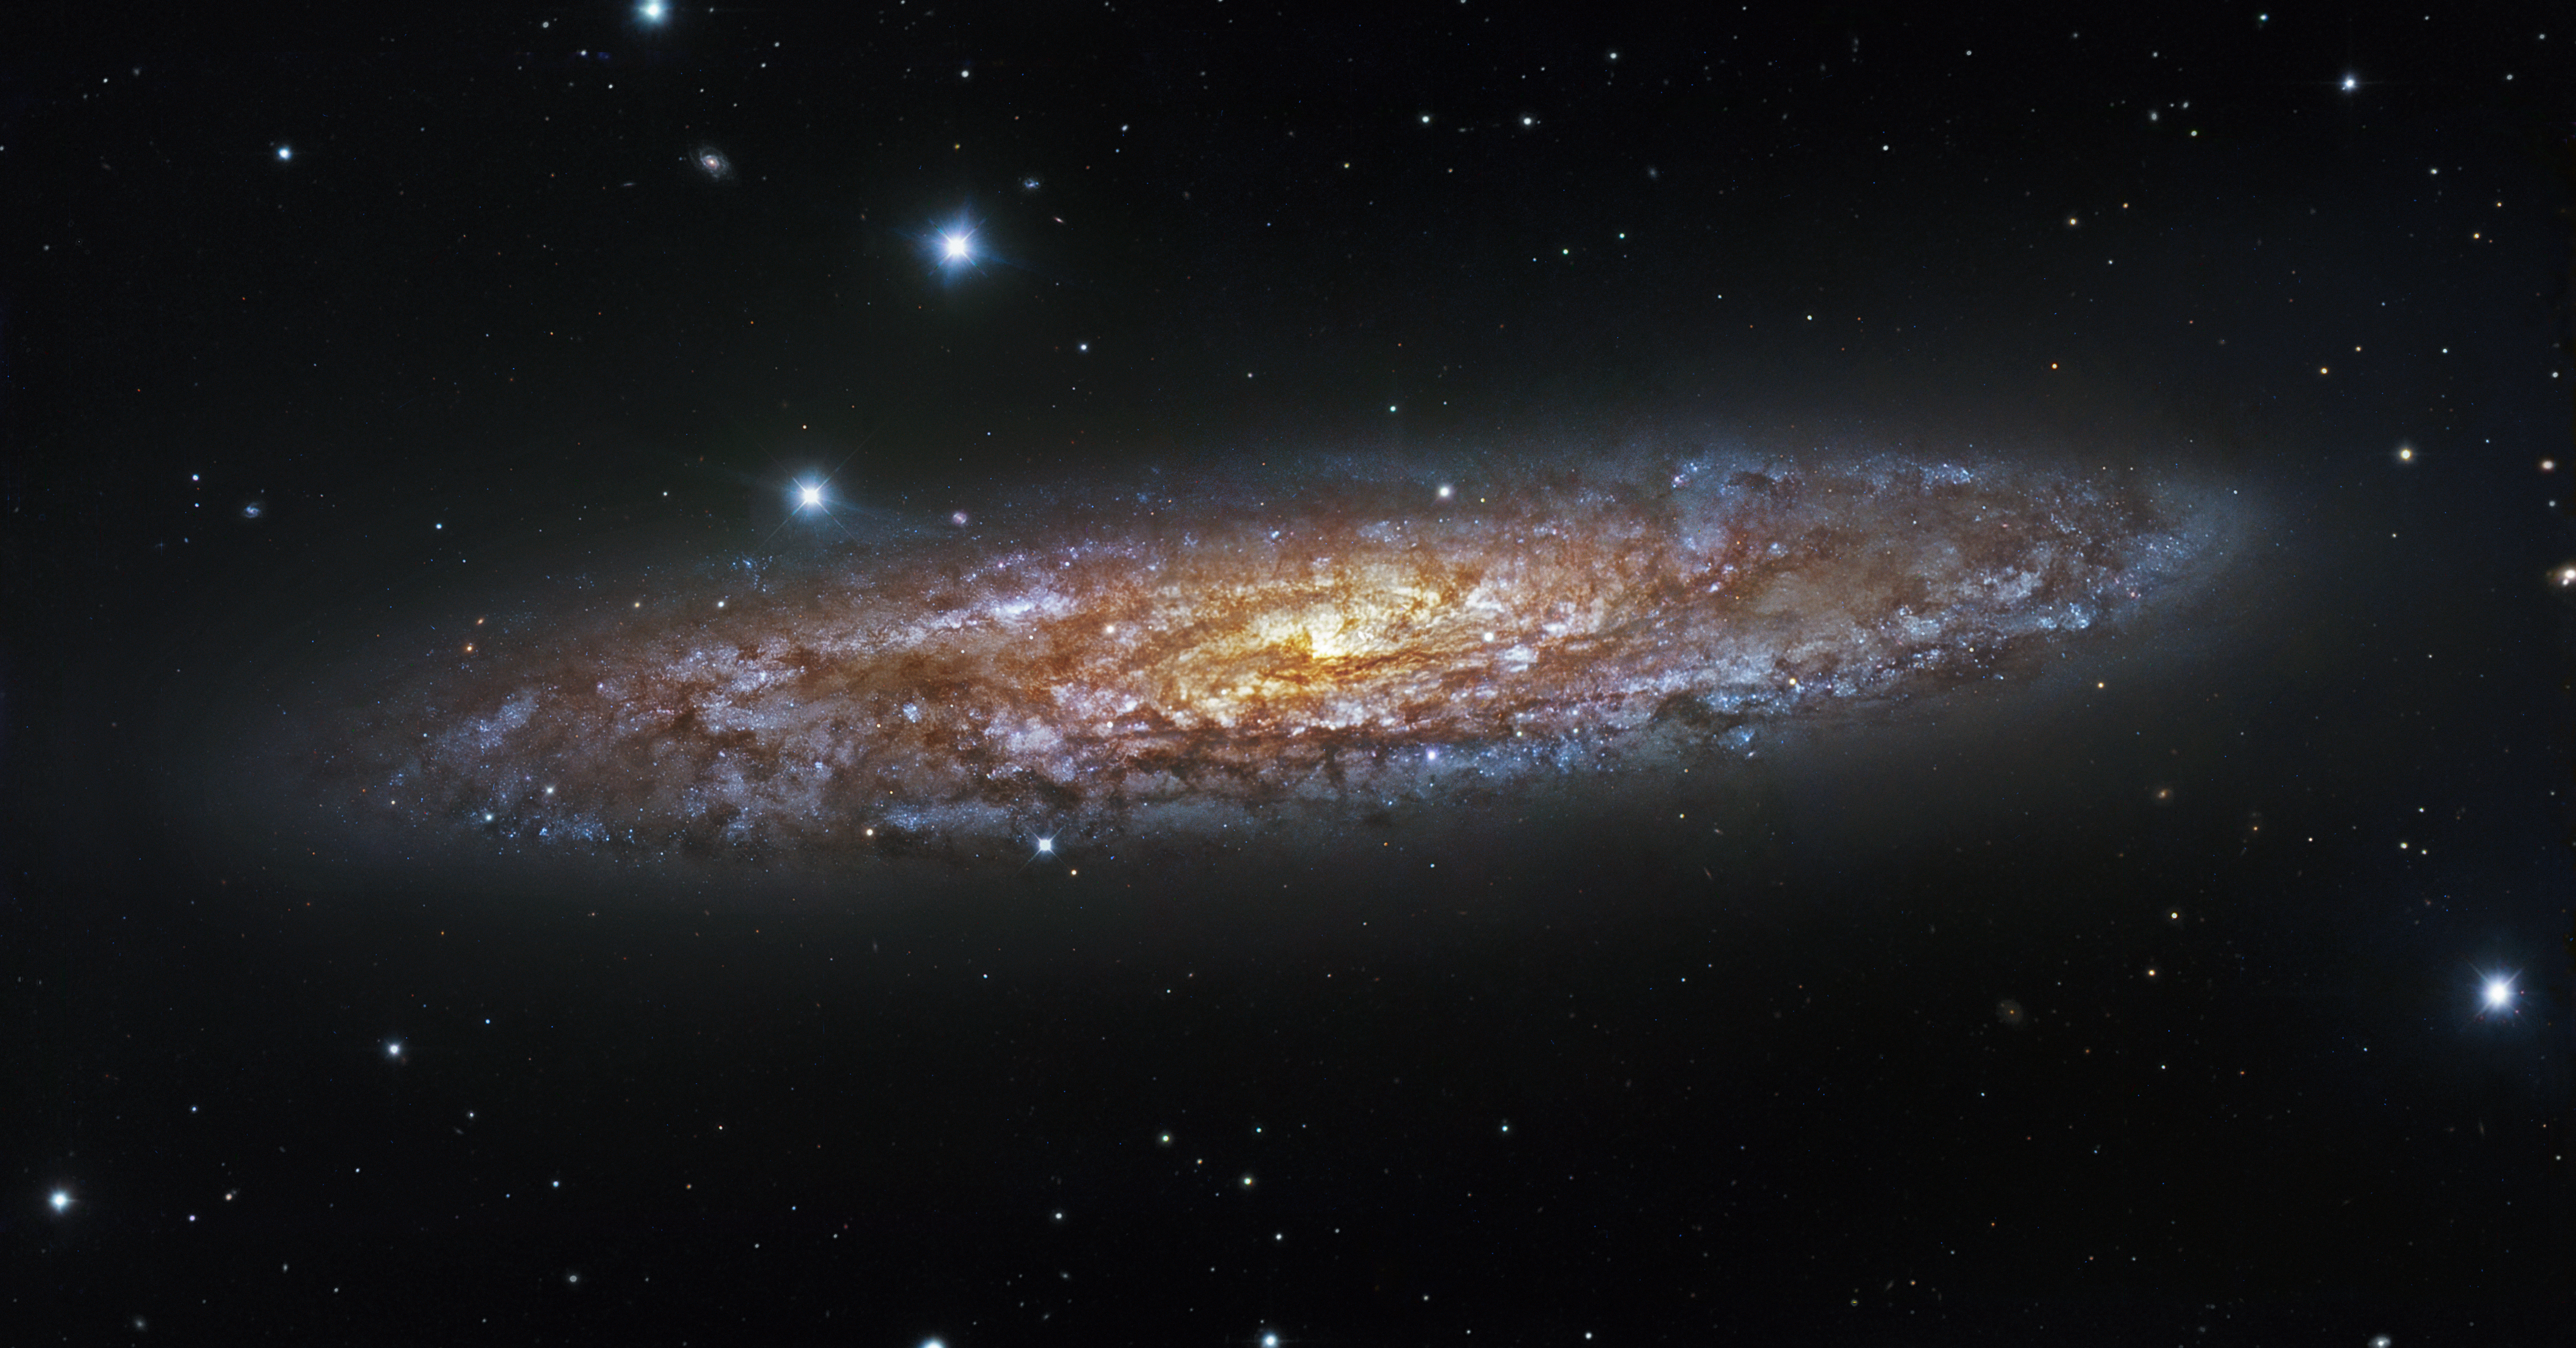

Starbursting sculptor galaxy

NGC 253, also known as the Sculptor Galaxy, is the brightest of the Sculptor Group of galaxies, found in the constellation of the same name, and lying approximately 13 million light-years from Earth. The Sculptor Galaxy is known as a starburst galaxy for its current high rate of star formation, one result of which is its superwind, a stream energetic material spewing out from the centre of the galaxy out into space. The purple light comes from that frenzy of star formation, which originally began 30 million years ago, while the yellowish colour is created by dust lit up by young, massive stars.

This image combines observations performed through three different filters (B, V, R) with the 1.5-metre Danish telescope at the ESO La Silla Observatory in Chile.

Credit: ESO/IDA/Danish 1.5 m/ R. Gendler, U. G. Jørgensen, J. Skottfelt, K. Harpsøe